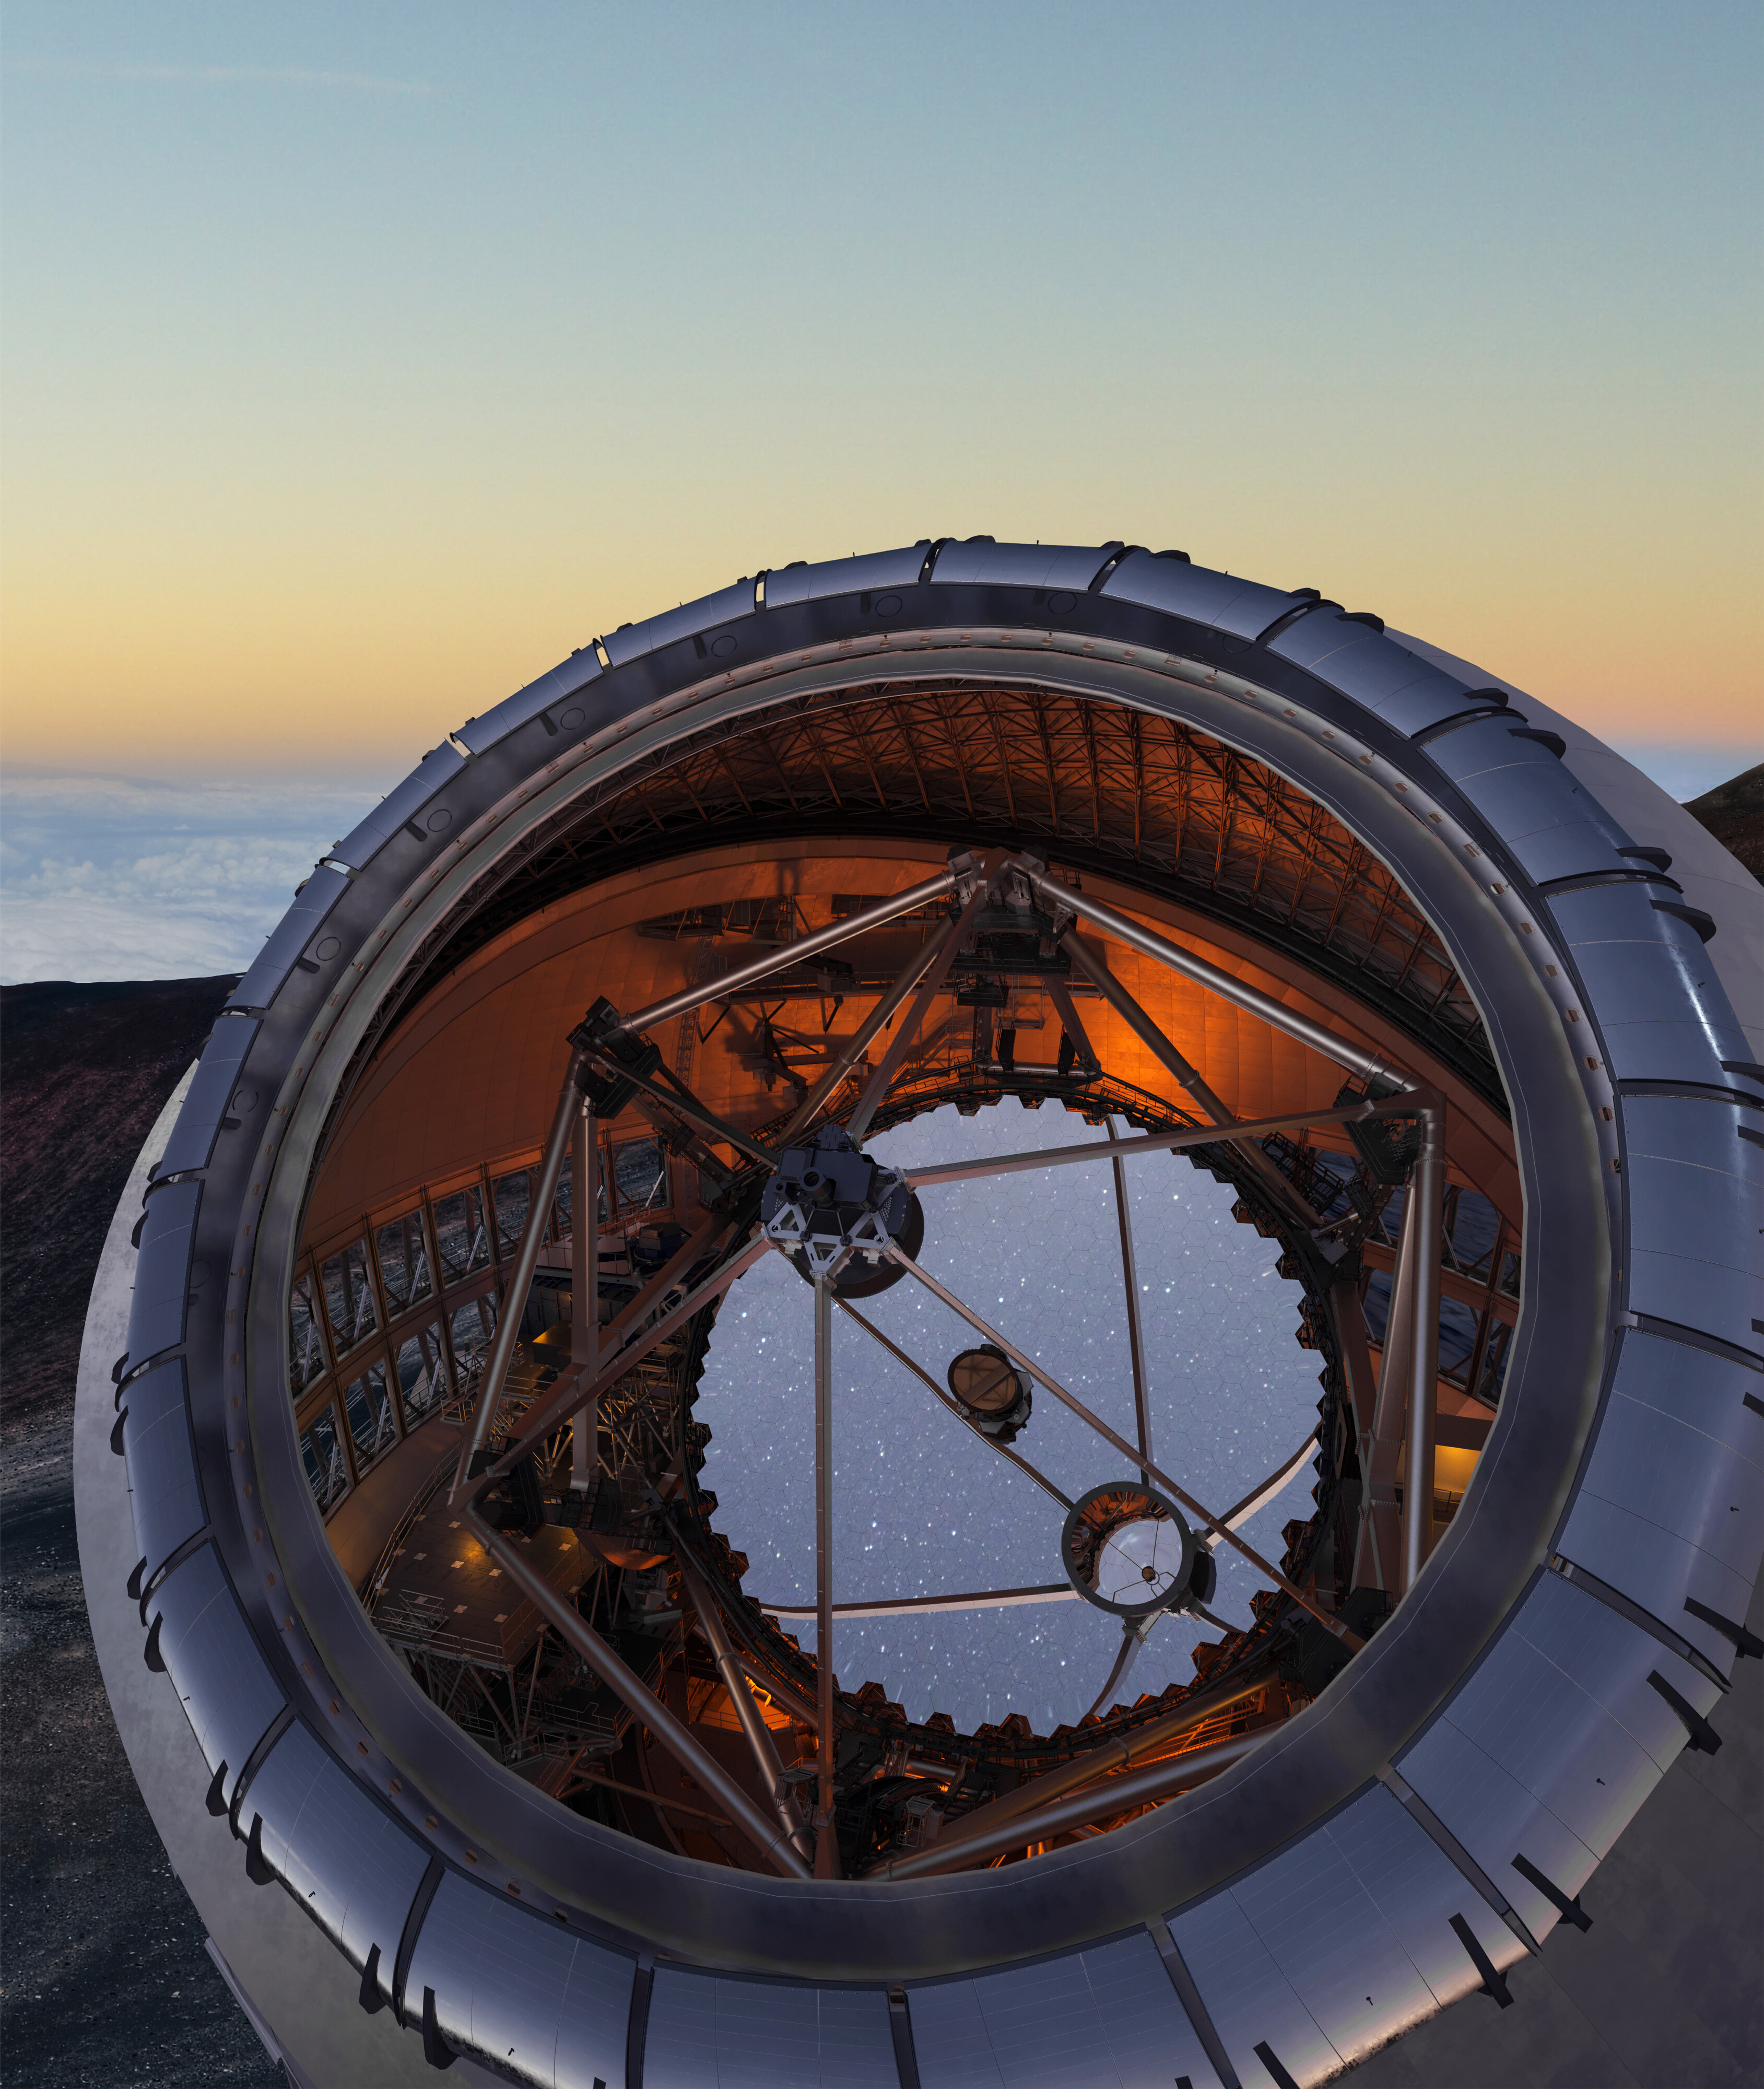

Thirty Meter Telescope

Artist impression of a view of the primary mirror inside the Thirty Meter Telescope.

Credit: TMT International Observatory